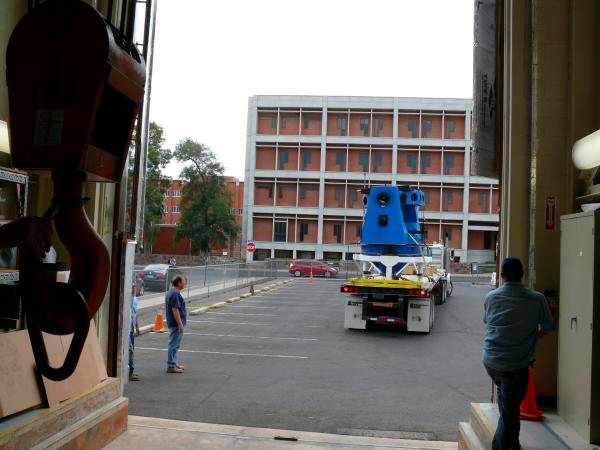

Moving Calibration Telescope to NOAO in Tucson

Calibration Telescope (formerly Calypso Telescope) arrives at its interim home at NOAO in Tucson.

Credit: Rubin Observatory/NSF/AURA